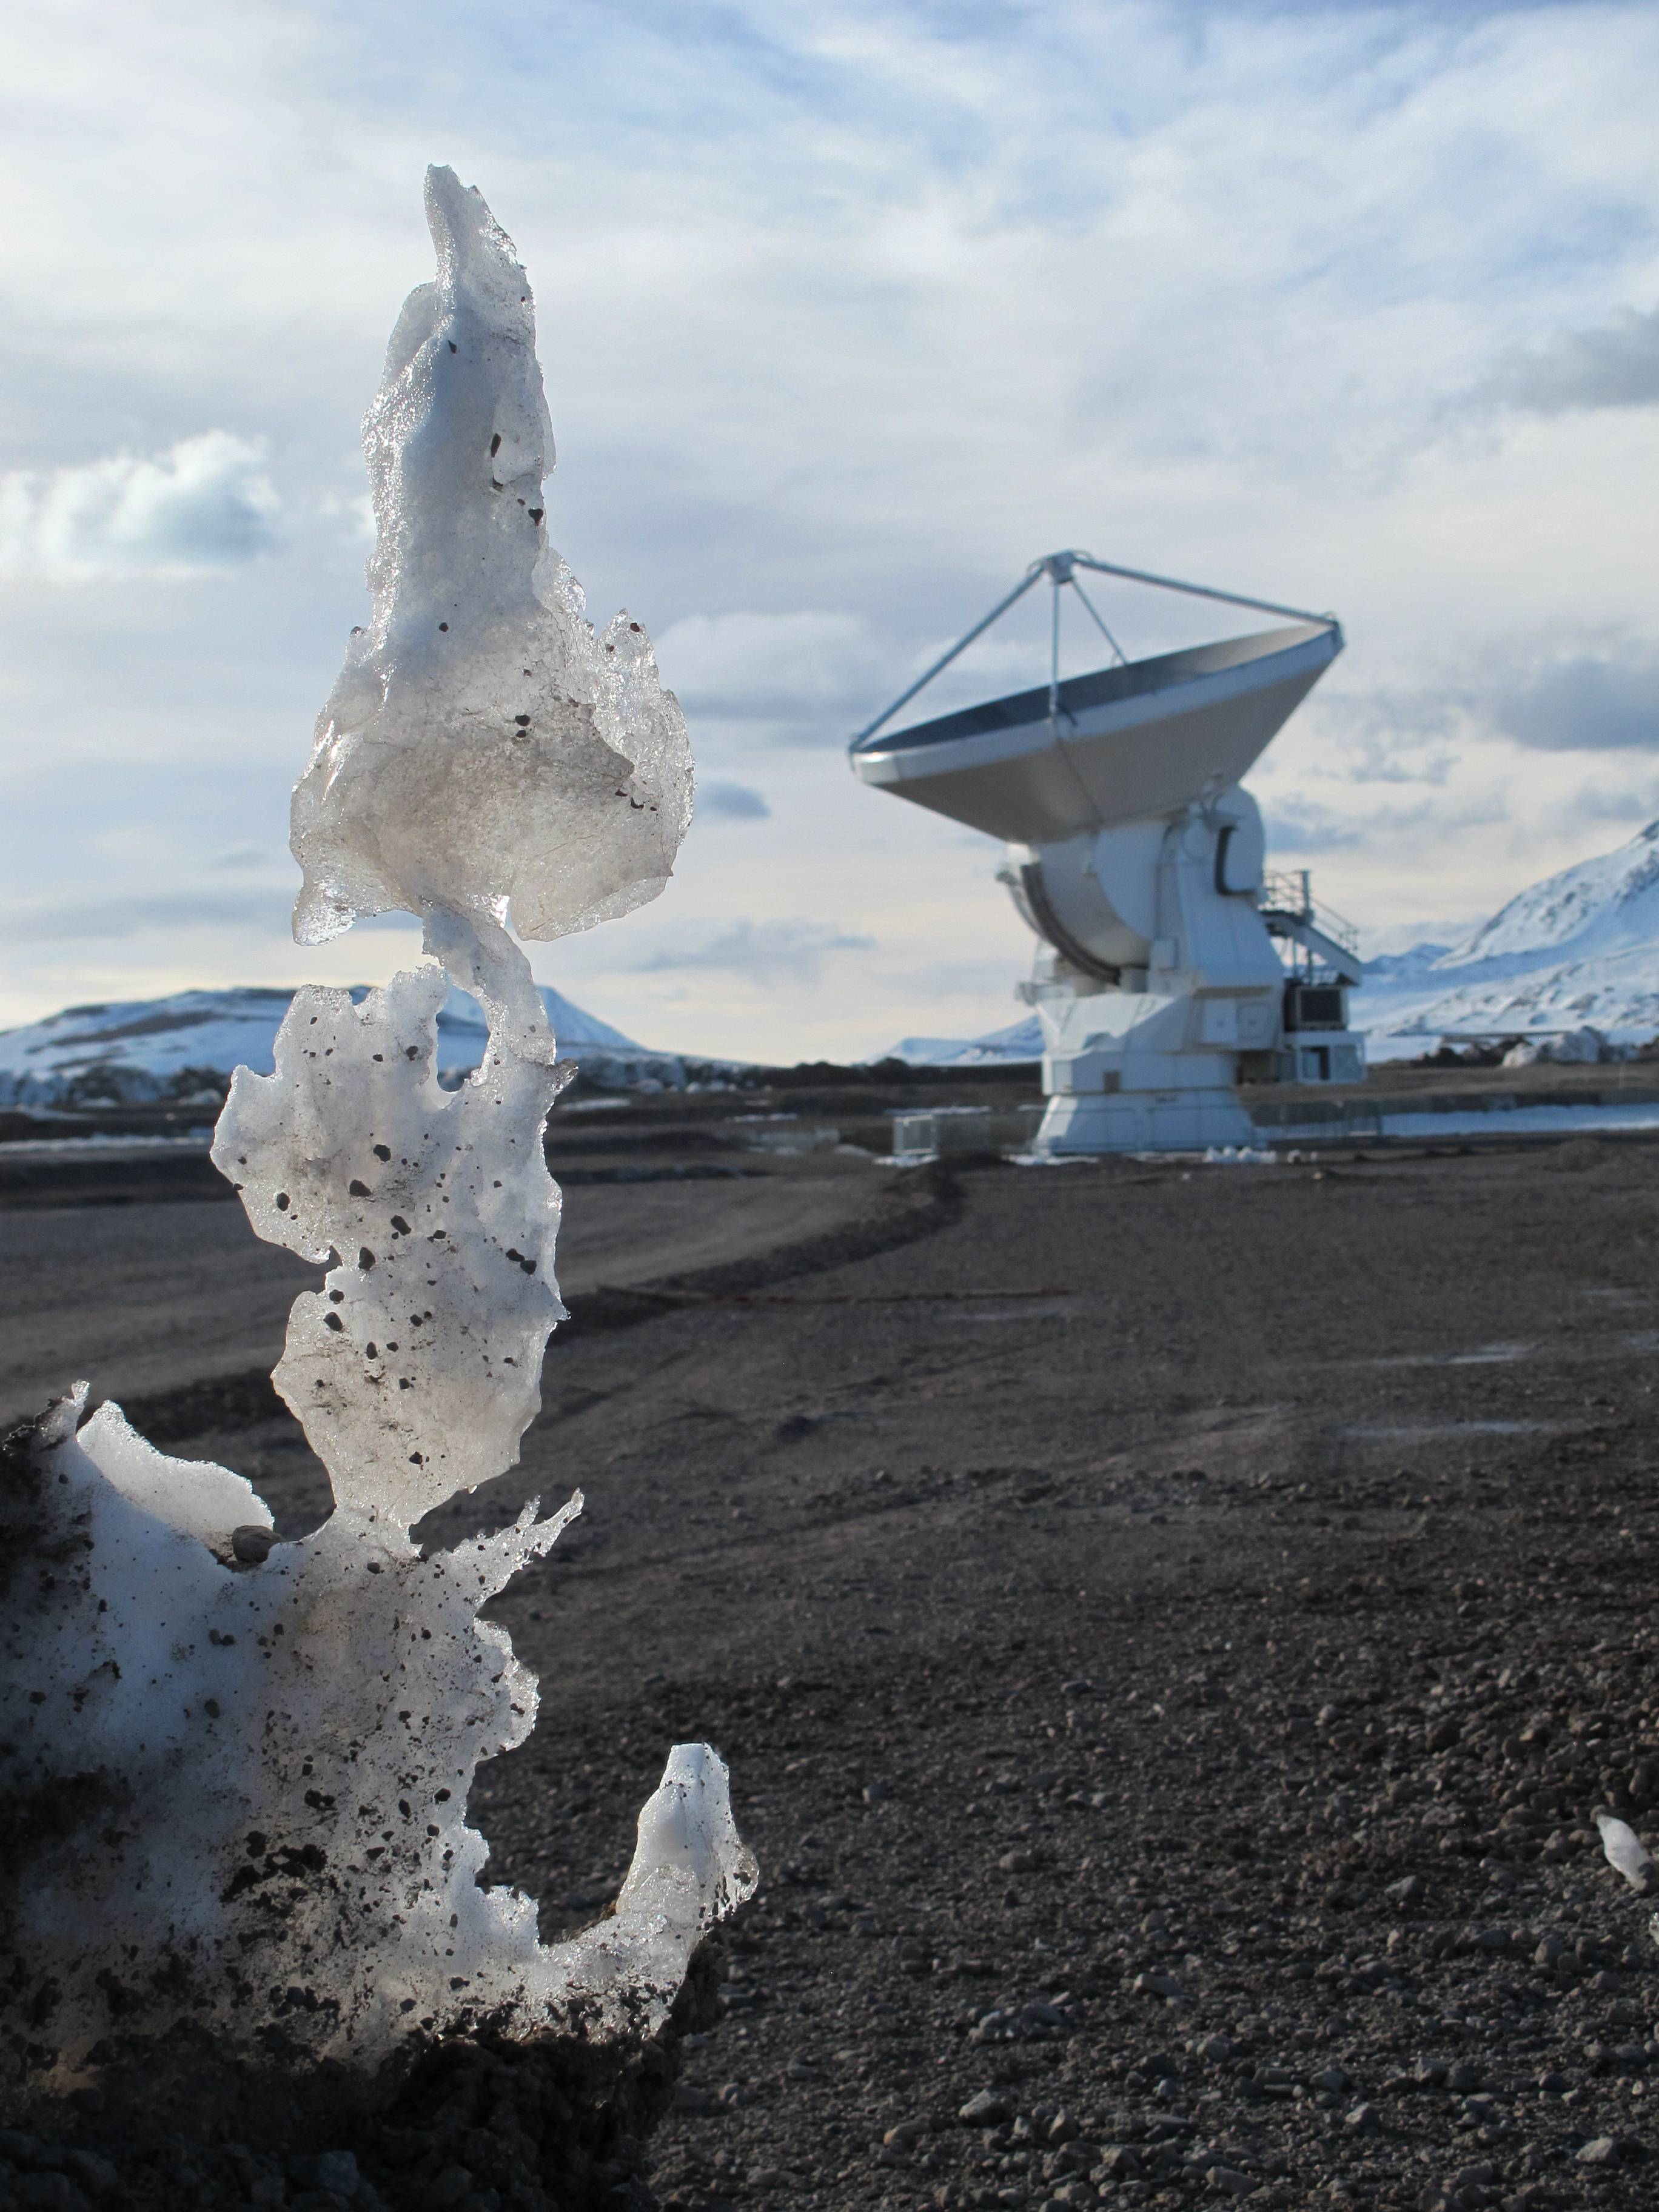

Remains of a “penitente” ice formation

Remains of a “penitente” ice formation. In the background, a European antenna.

Credit: Ralph Bennett - ALMA (ESO/NAOJ/NRAO)